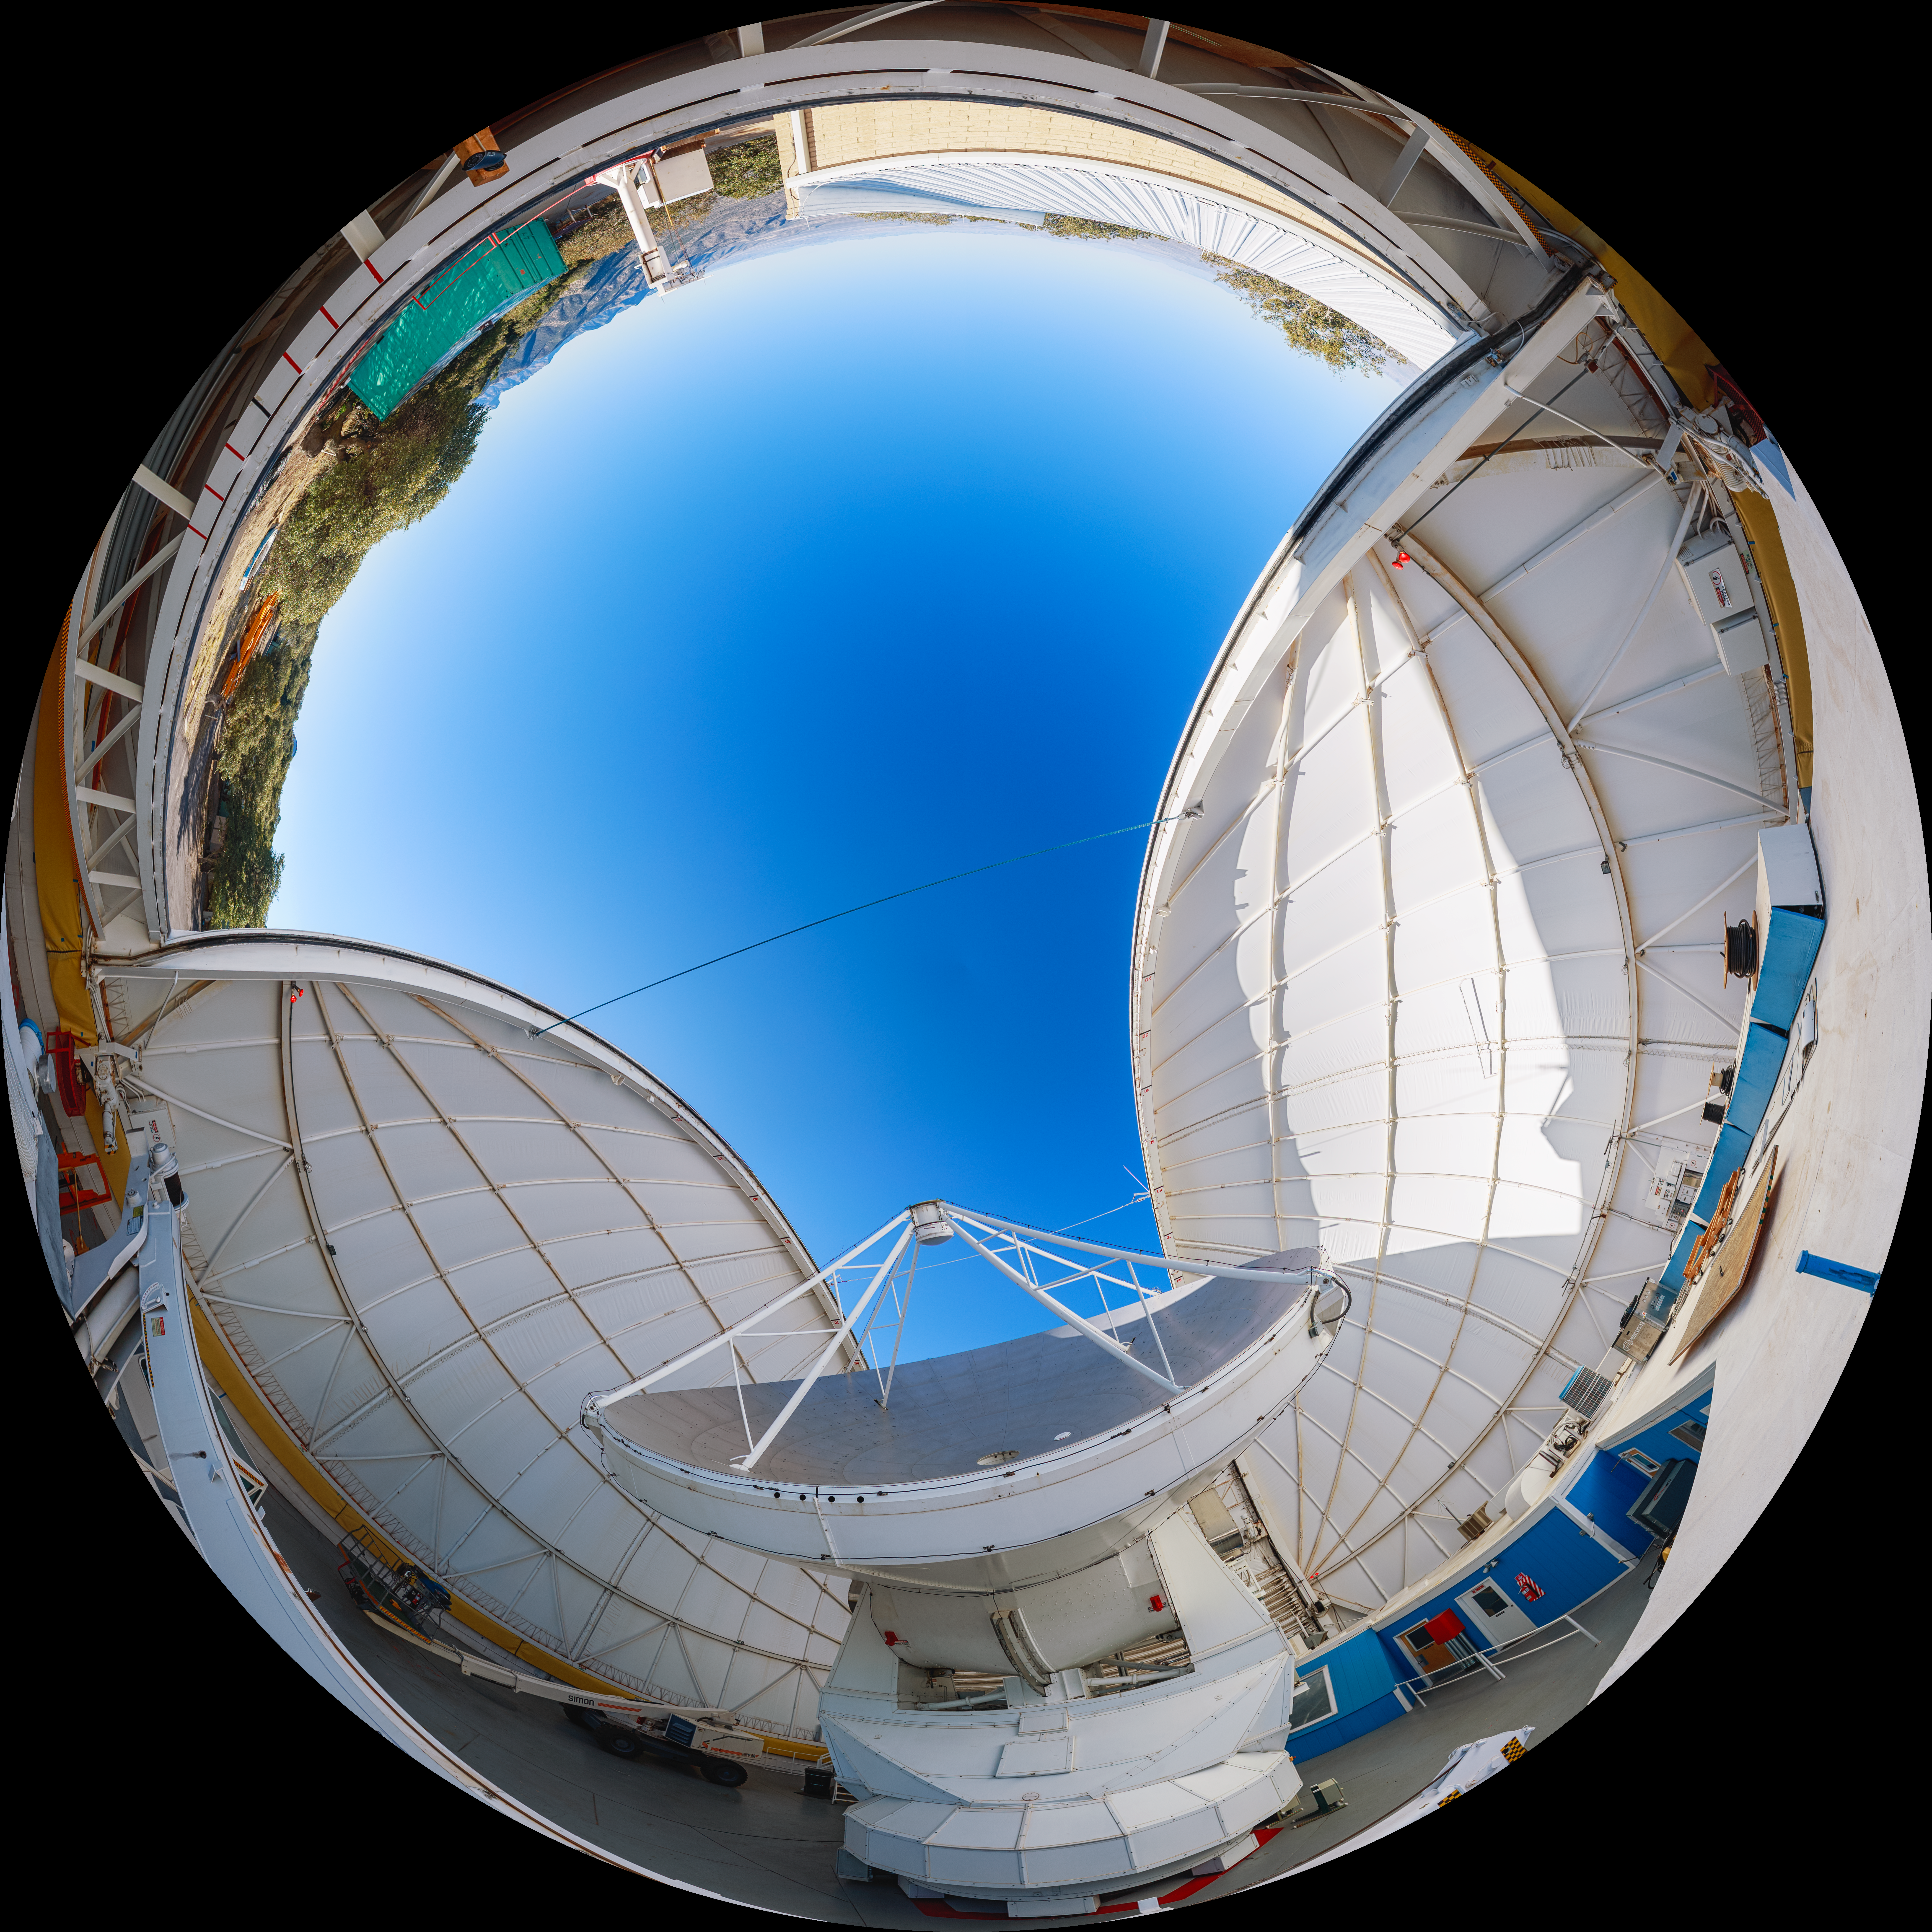

UA ARO 12-meter Telescope Fulldome

A view of the UA ARO 12-meter Telescope, located at Kitt Peak National Observatory.

Credit: NOIRLab/AURA/NSF/P. Horálek